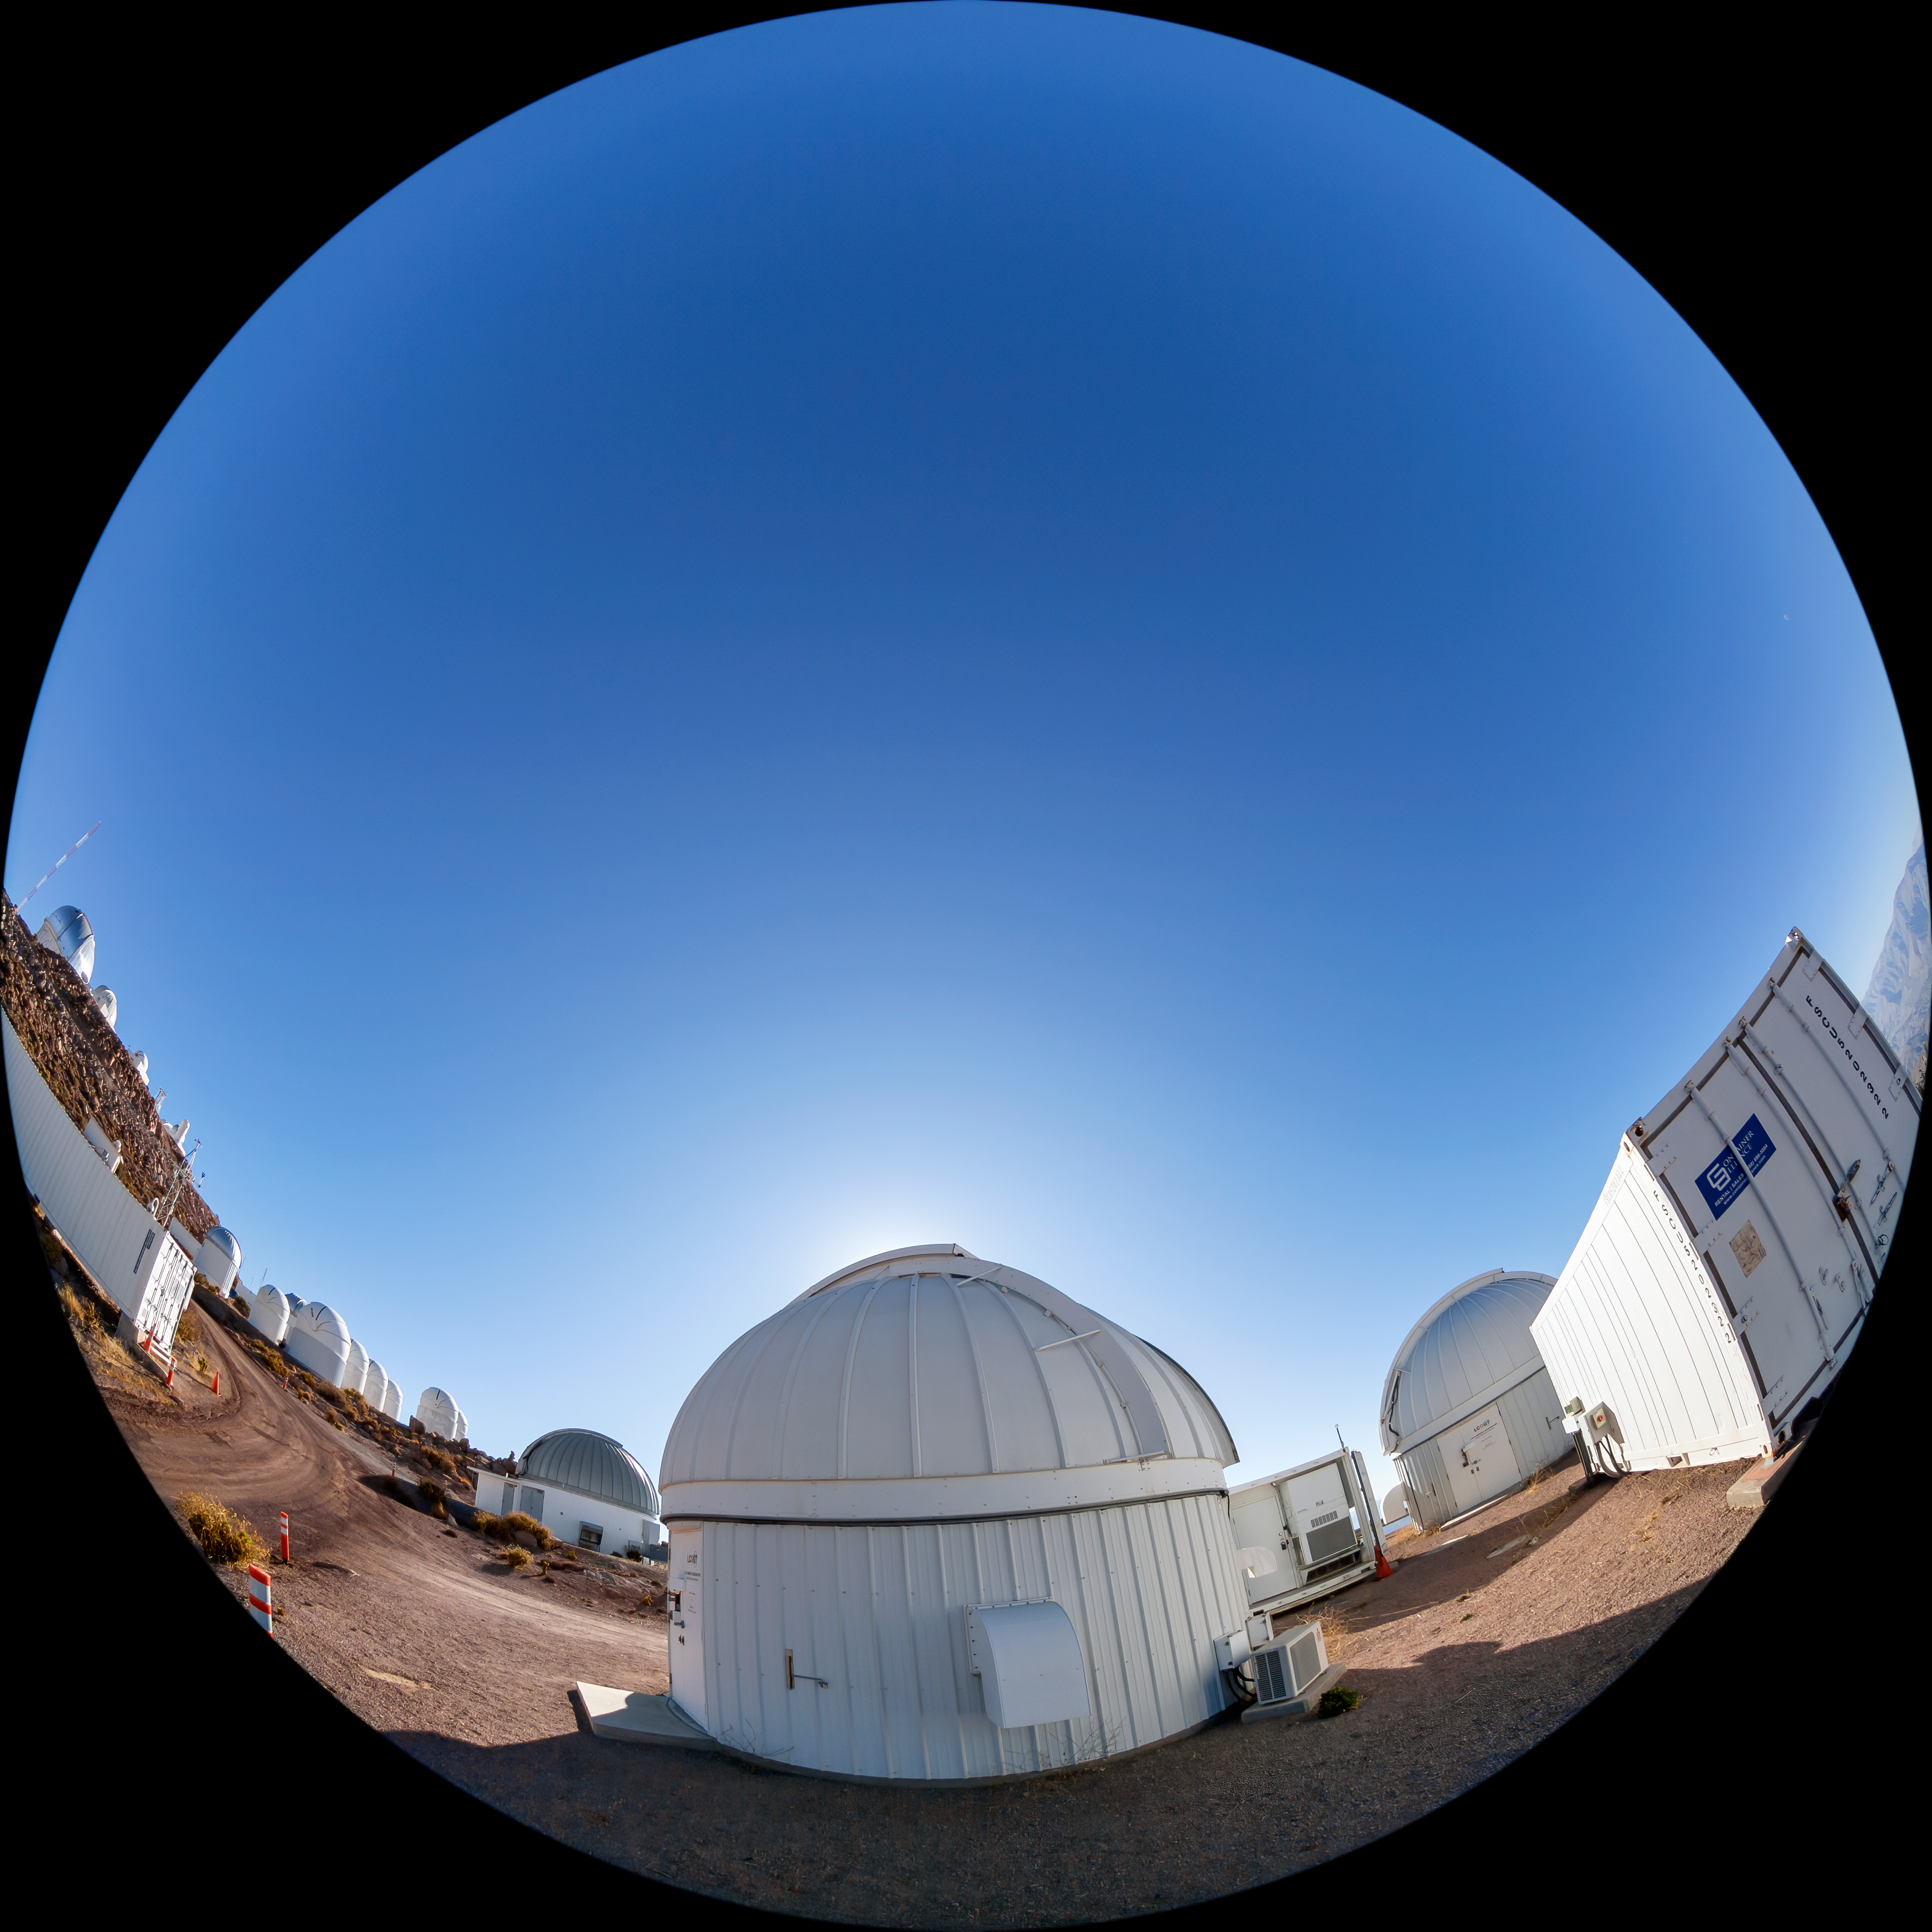

Las Cumbres Observatory 1-meter Telescope

The Las Cumbres Observatory 1-meter Telescope, one part of the Las Cumbres Observatory worldwide network, located at Cerro Tololo Inter-American Observatory (CTIO), a Program of NSF NOIRLab, in Chile.

Credit: CTIO/NOIRLab/NSF/AURA/T. Matsopoulos